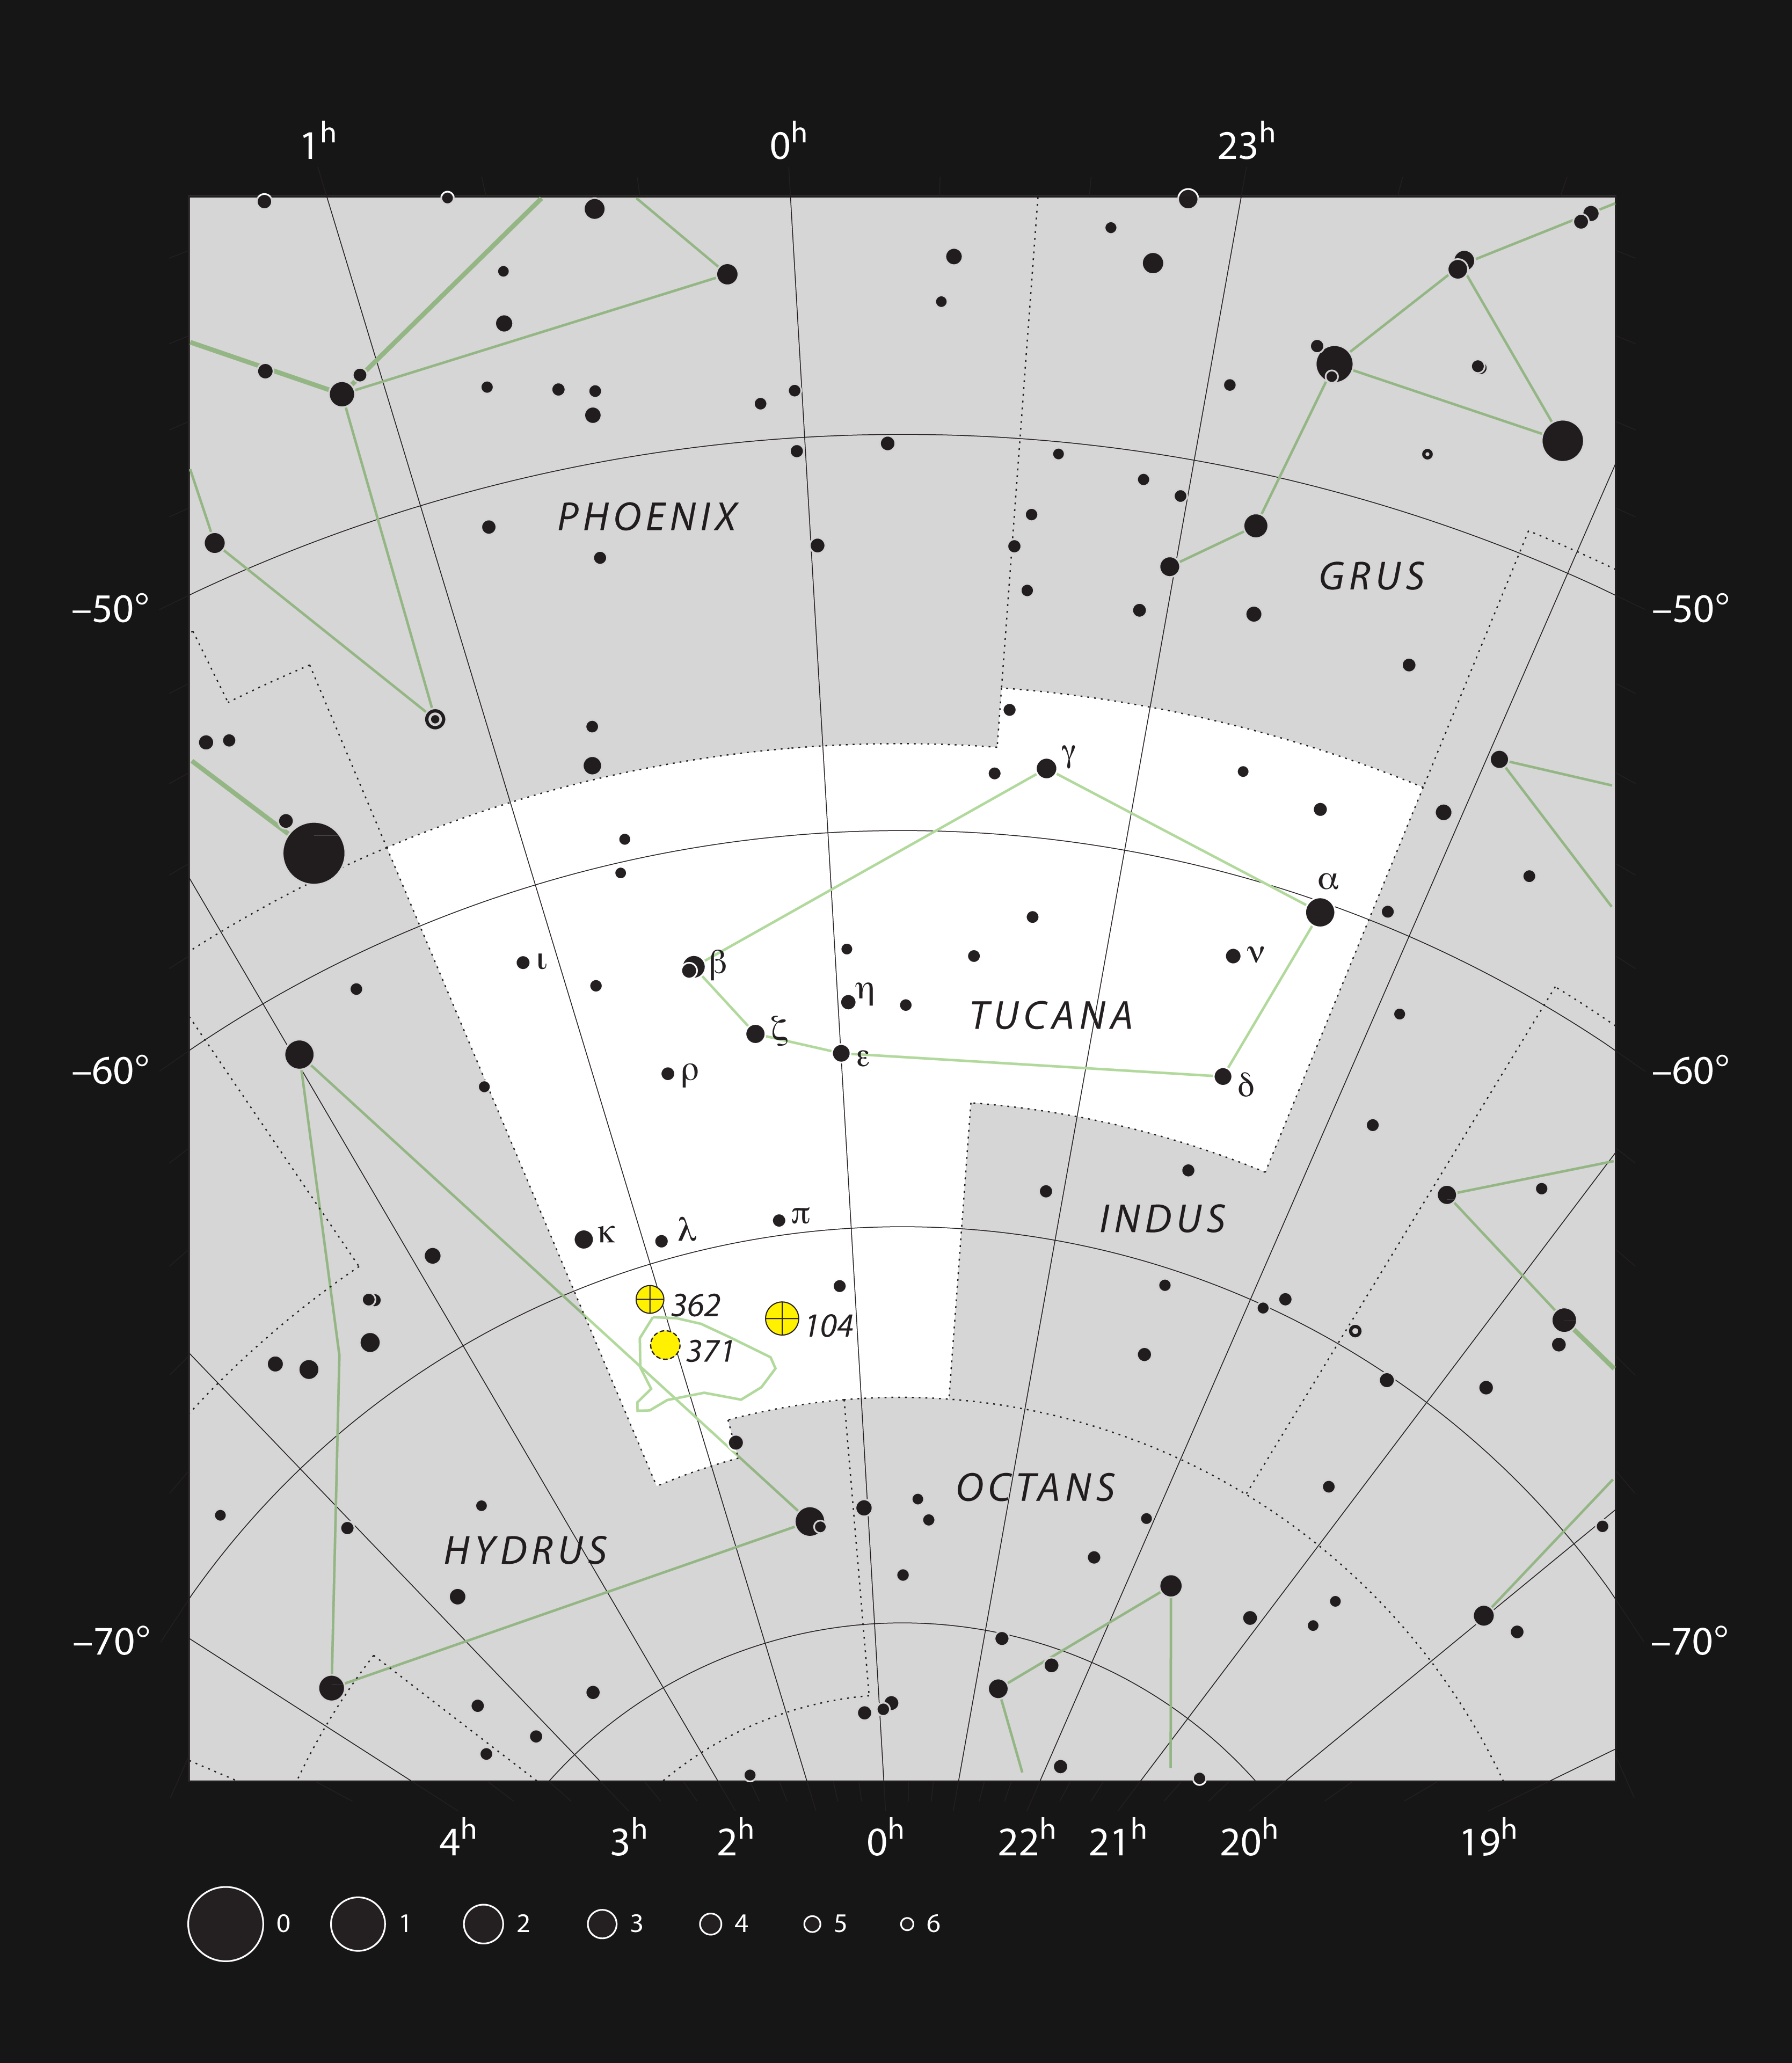

The star cluster and nebula NGC 371 in the constellation of Tucana

This chart shows the location of the star cluster and nebula NGC 371 in the constellation of Tucana (The Toucan). This map shows most of the stars visible to the unaided eye under good conditions and the cluster itself is marked with a circle. Through a moderate-sized amateur telescope this cluster appears quite large, but dim, and the gas cloud is difficult to see.

Credit: ESO, IAU and Sky & Telescope